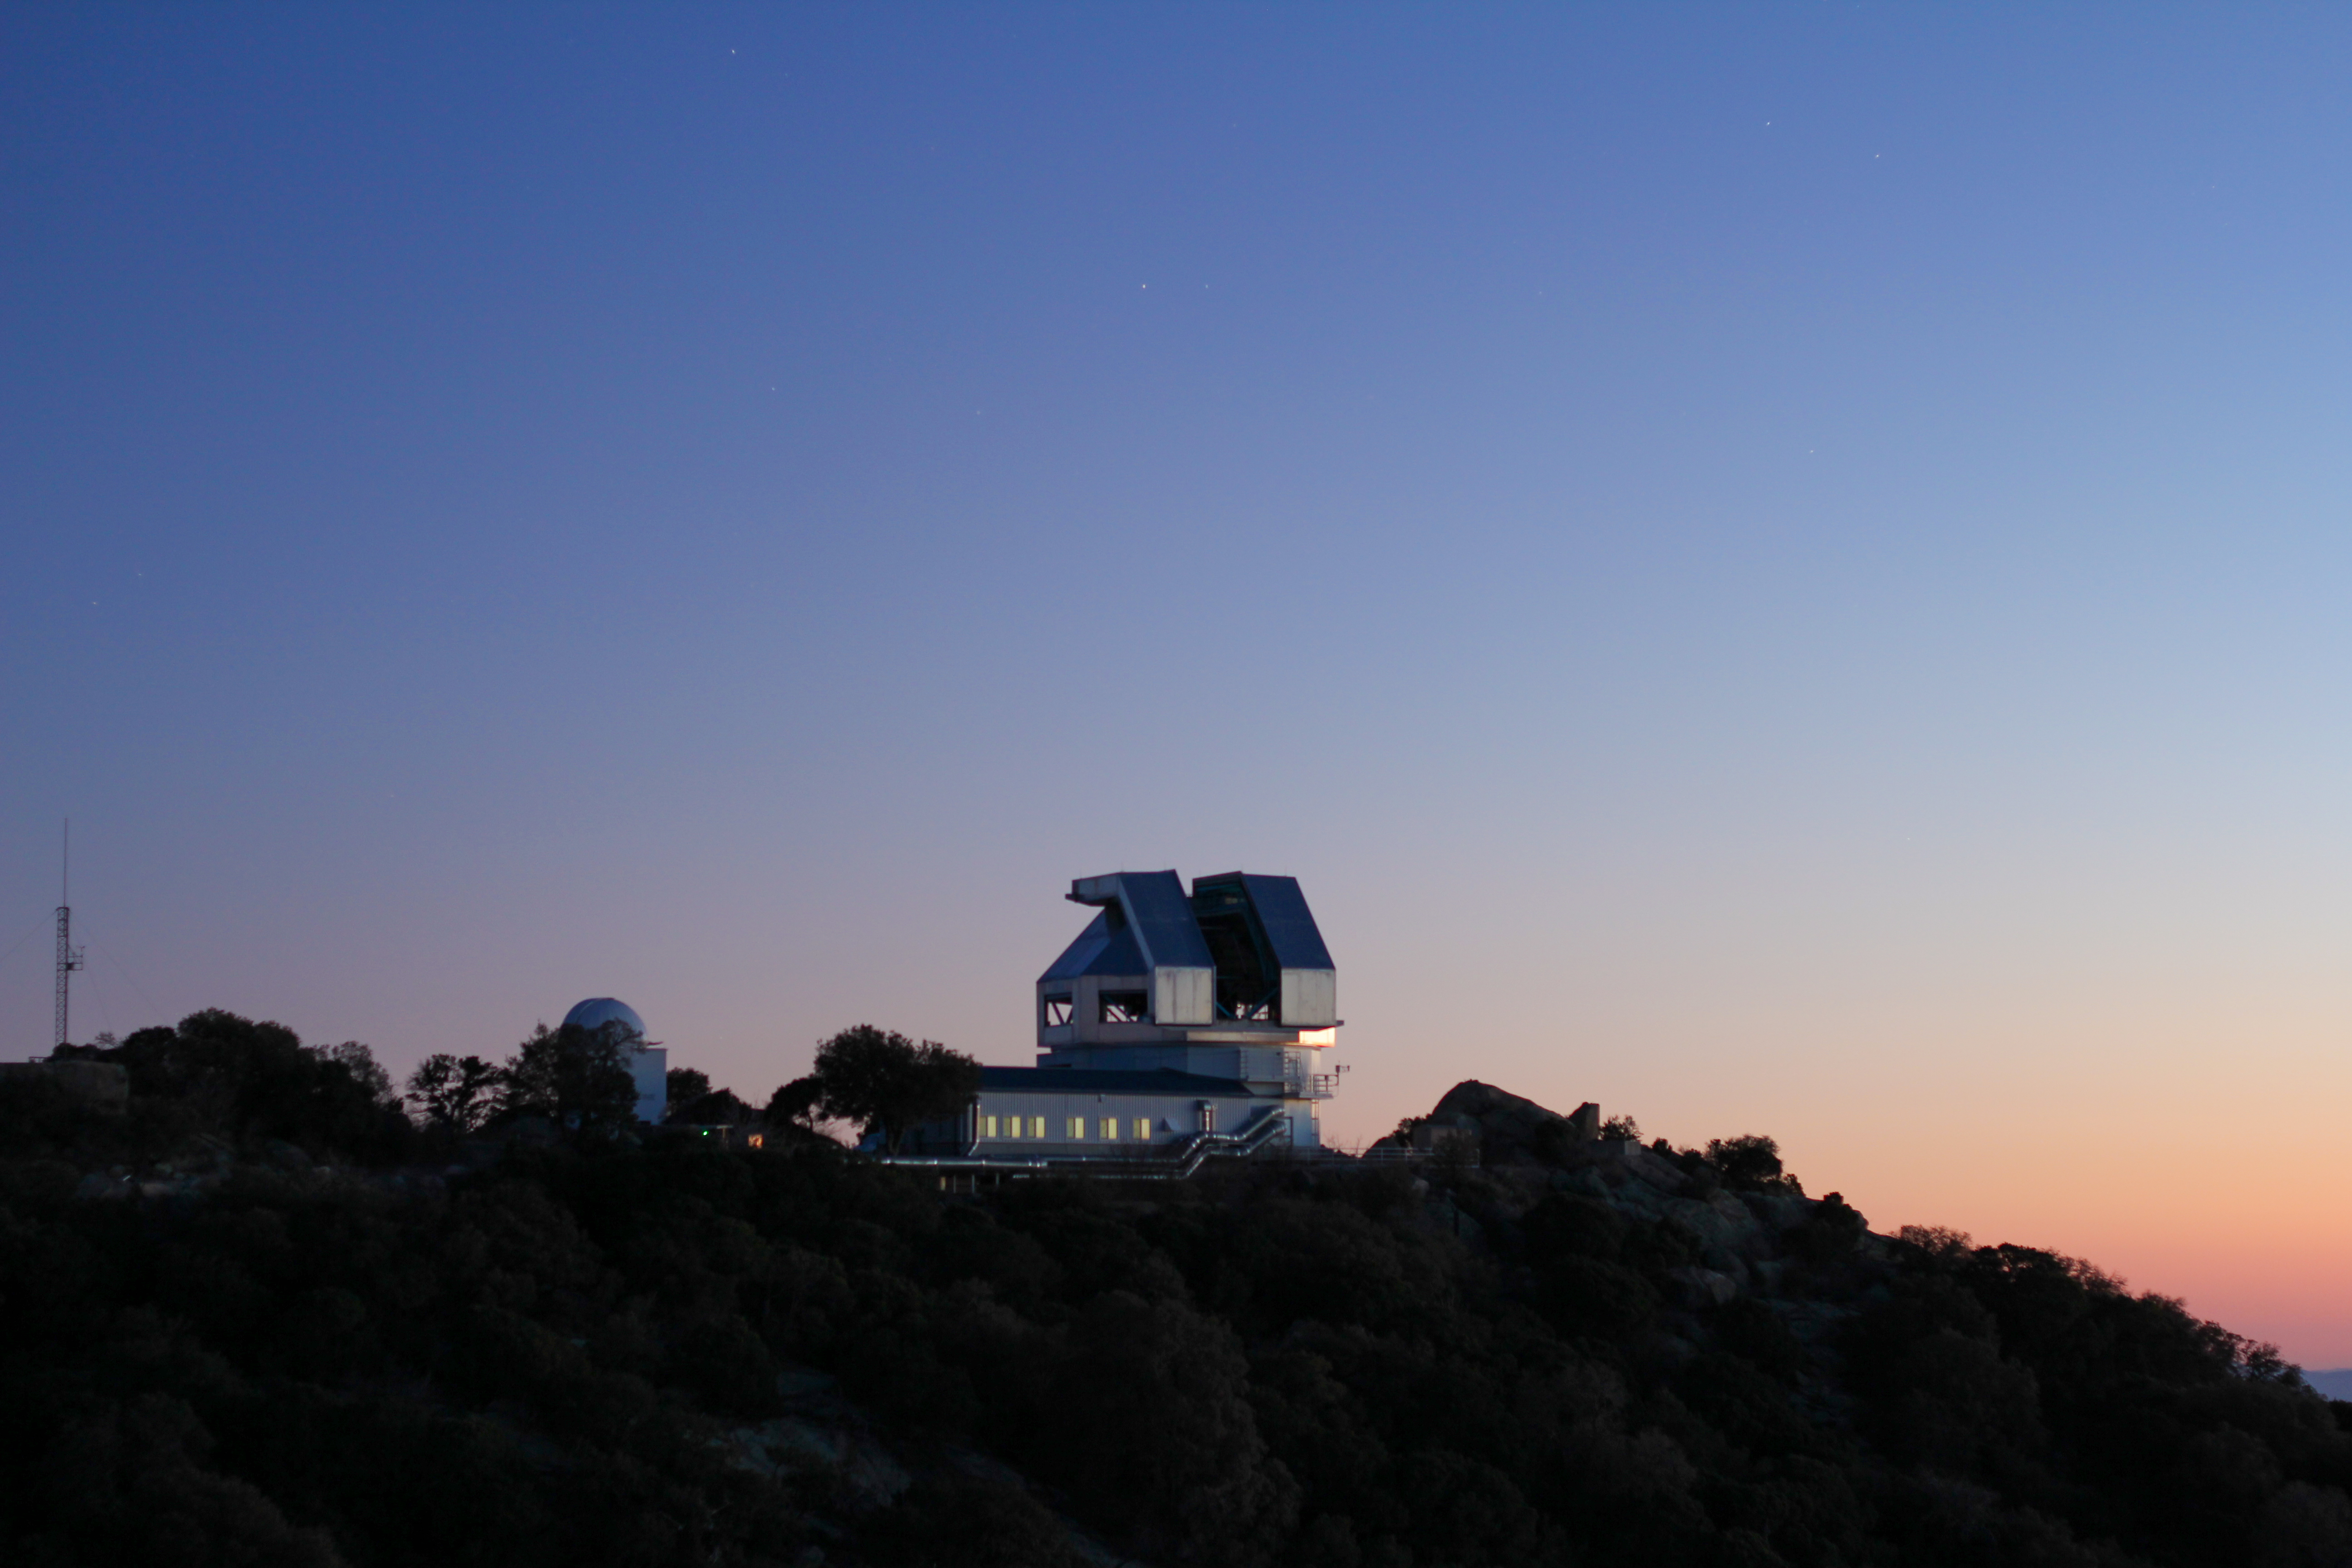

Sunset at the WIYN 3.5-meter Telescope

Sunset at the WIYN 3.5-meter Telescope at Kitt Peak National Observatory, AZ.

Credit: KPNO/NOIRLab/NSF/AURA/P. Marenfeld